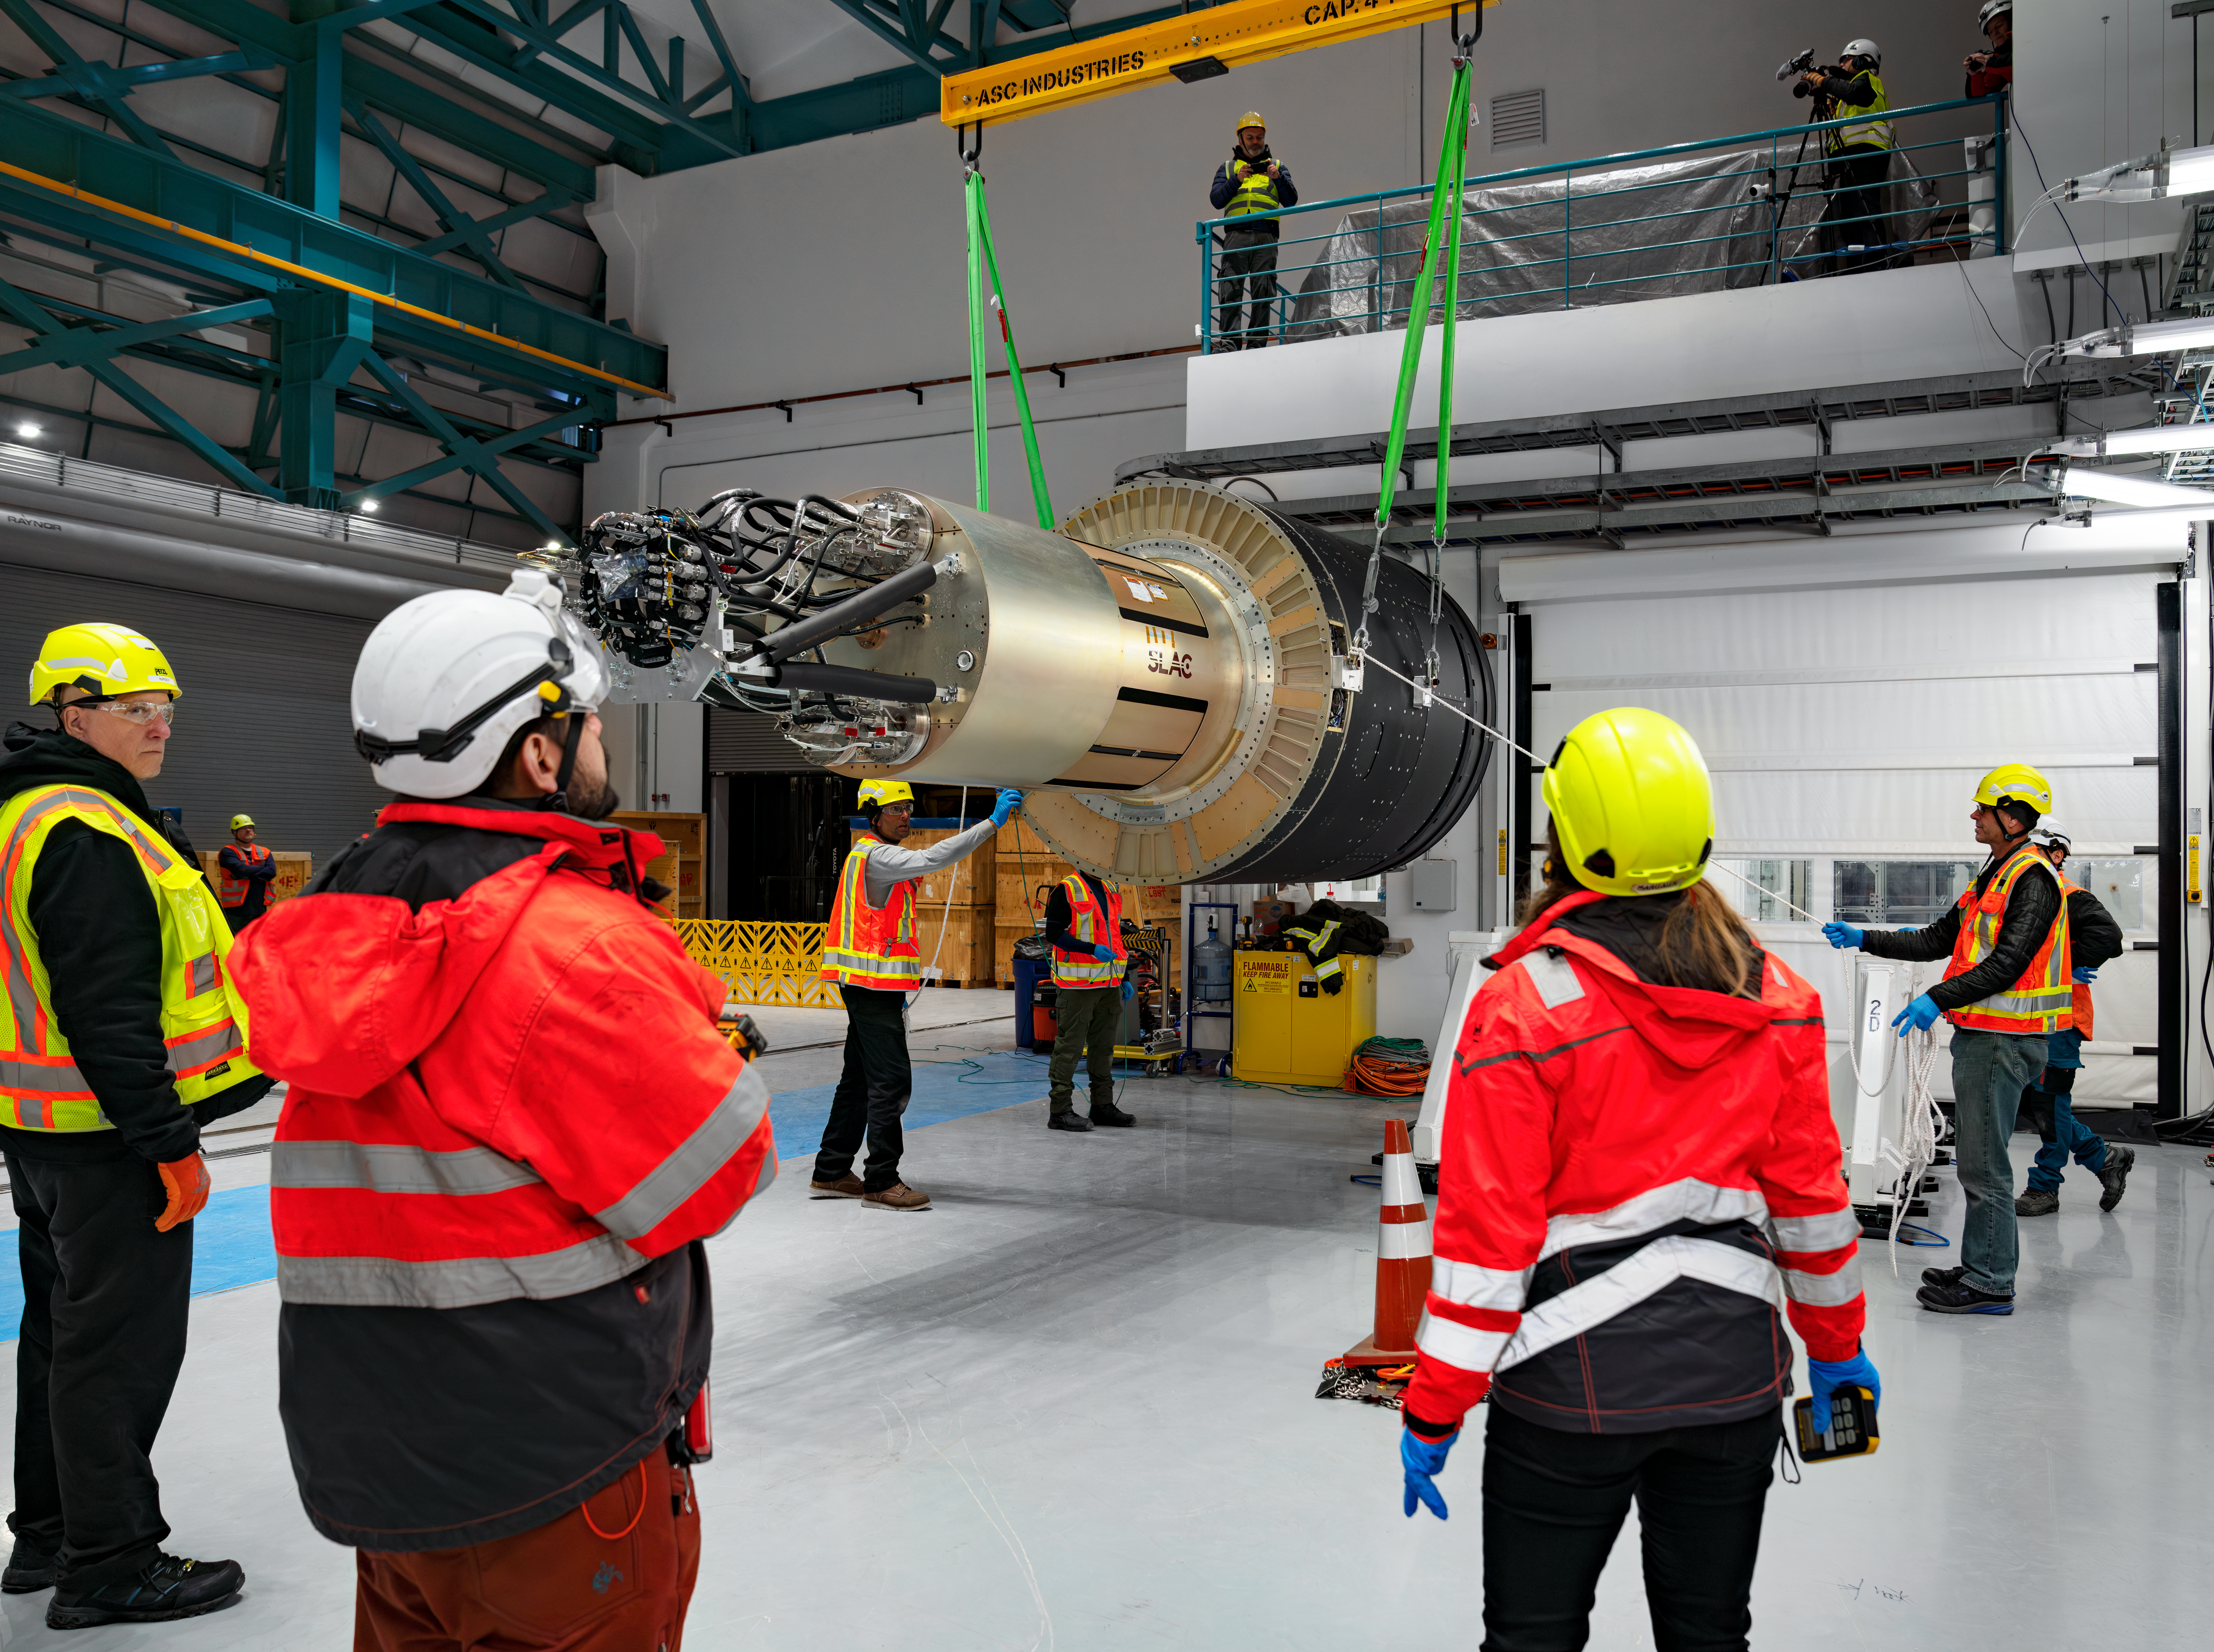

LSST Camera Arrives at Rubin Observatory

Members of the Rubin team work on getting the LSST Camera unpacked and situated on the third level of the observatory.

Credit: Olivier Bonin/SLAC National Accelerator Laboratory